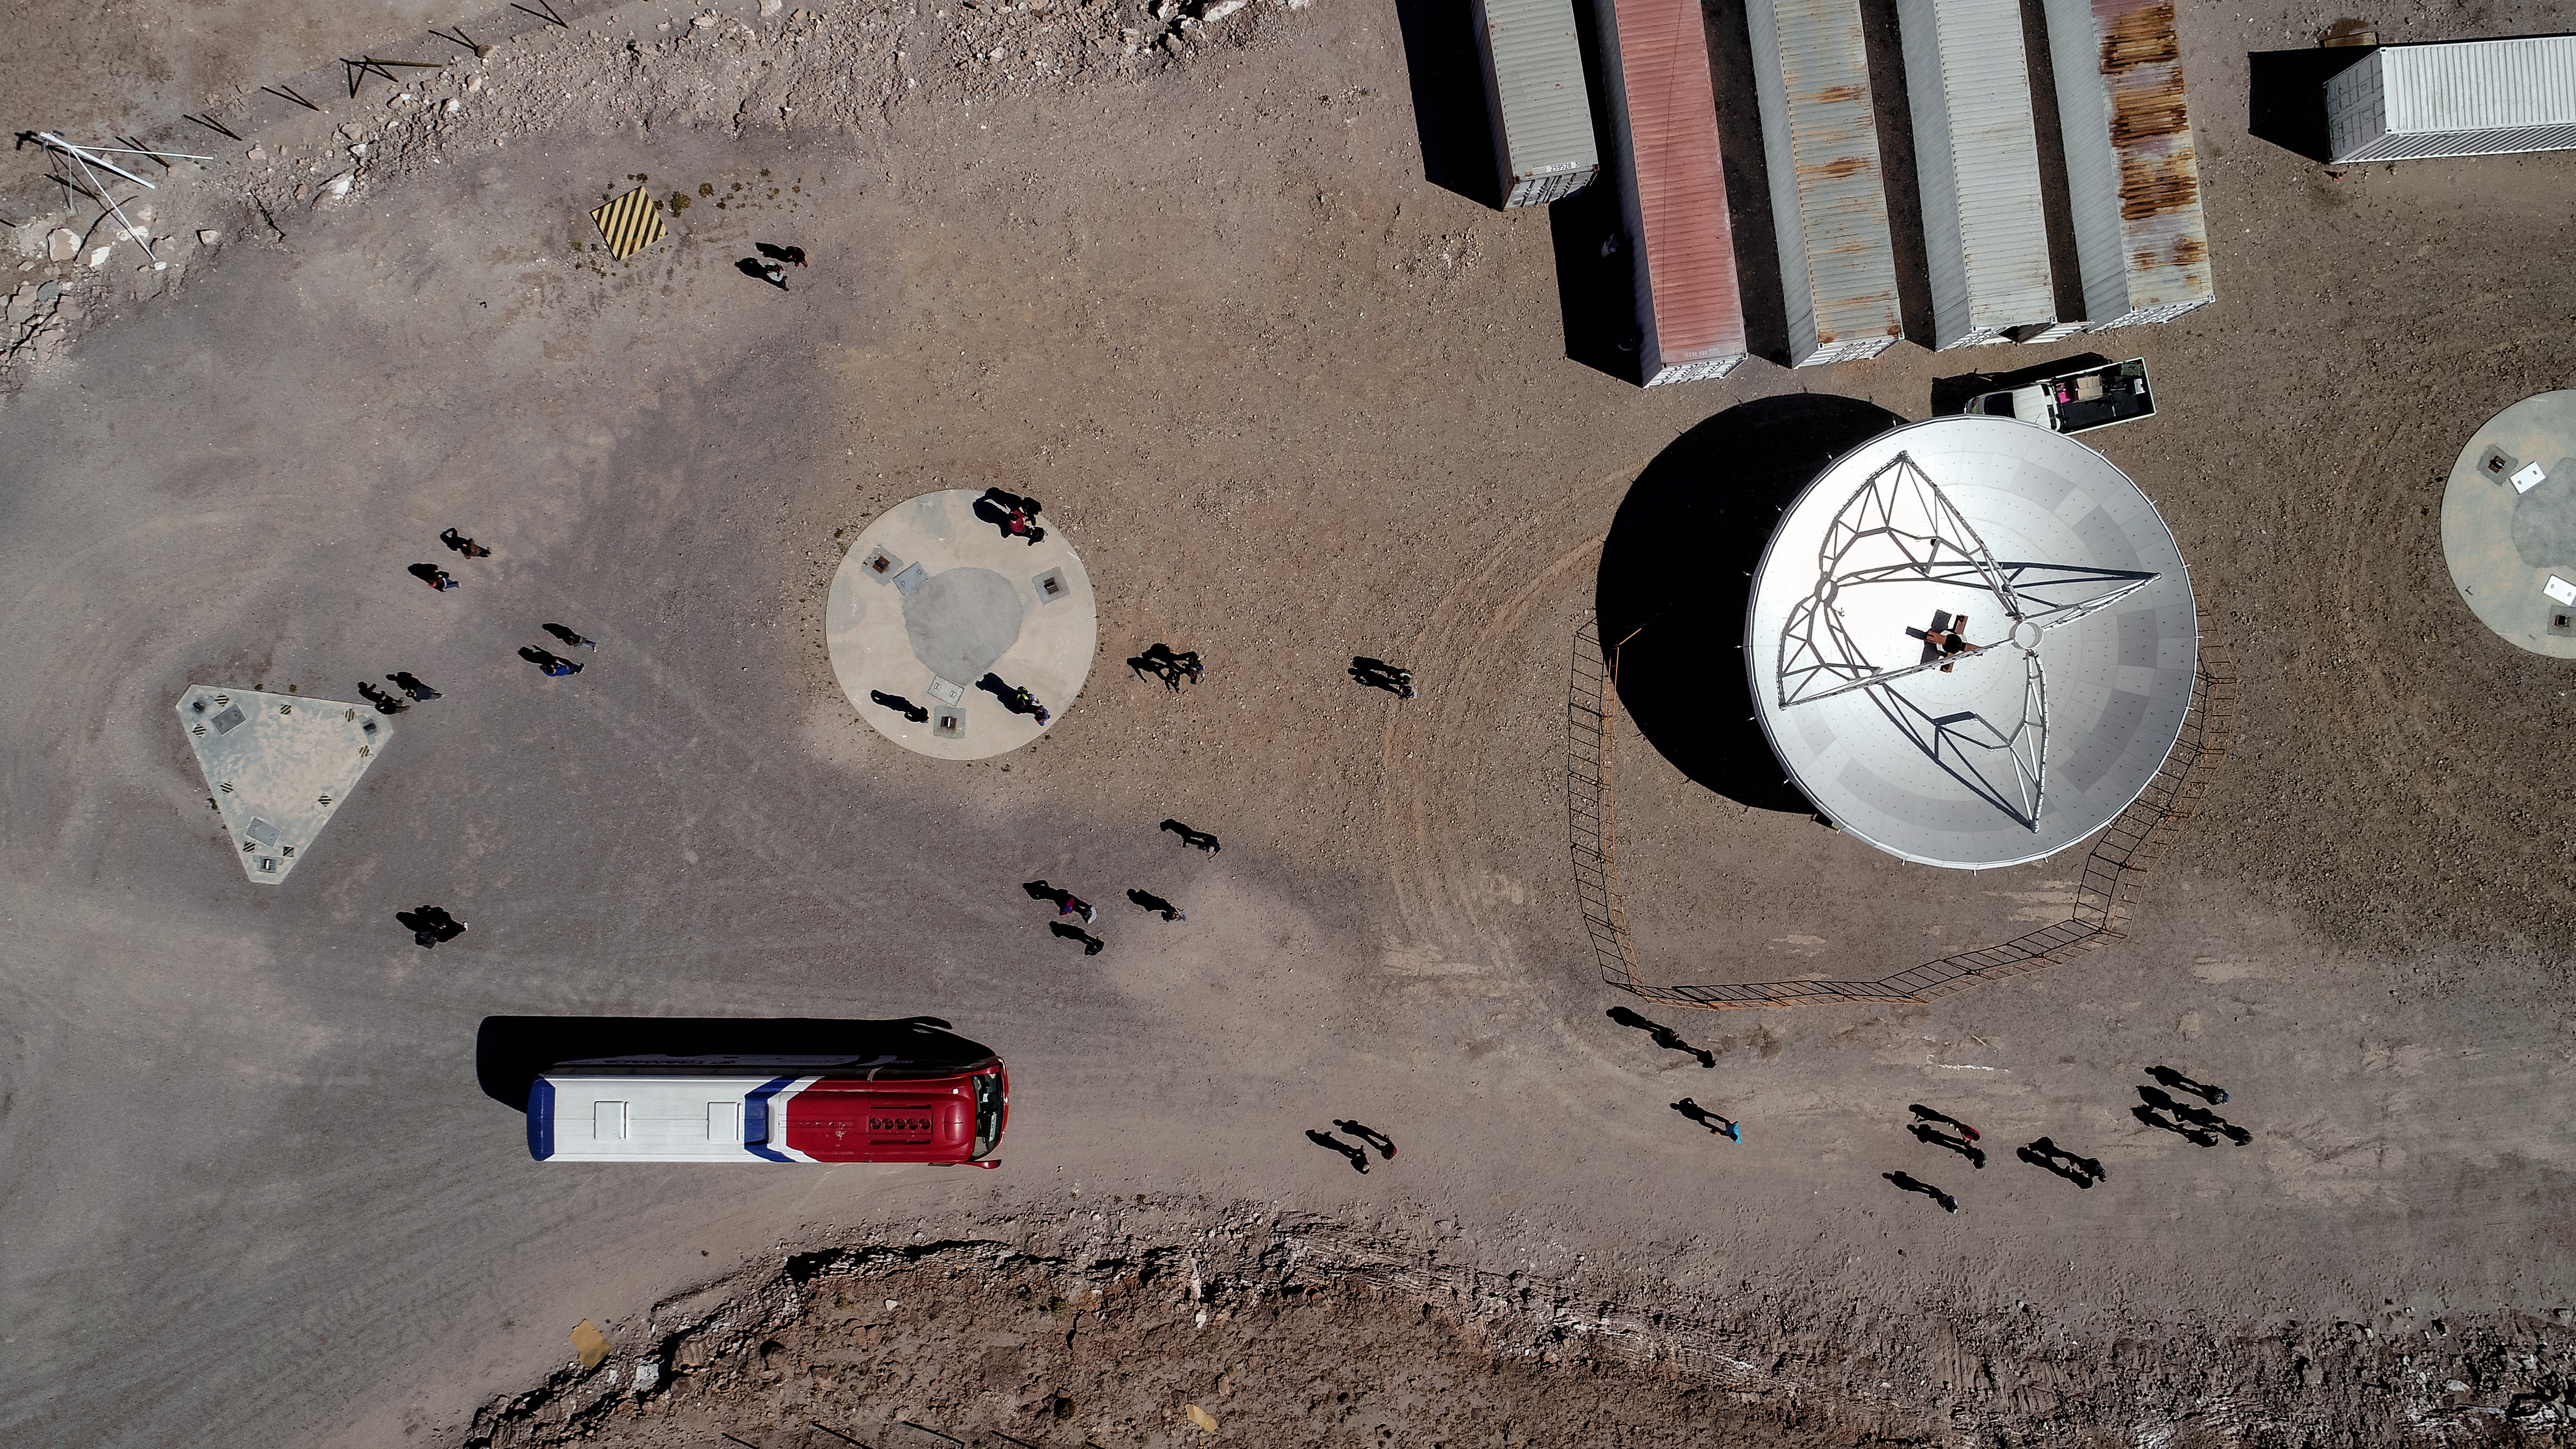

Looking down on an ALMA antenna

This aerial image looms over one of ALMA's antennas, while ant-like staff work around it, illustrating its size. Here, at the Array Operations Site (AOS) on Chajnantor plateau, digitised signals are received from the radio telescopes to be processed and transmitted to data storage facilities.

Credit: ALMA (ESO/NAOJ/NRAO)